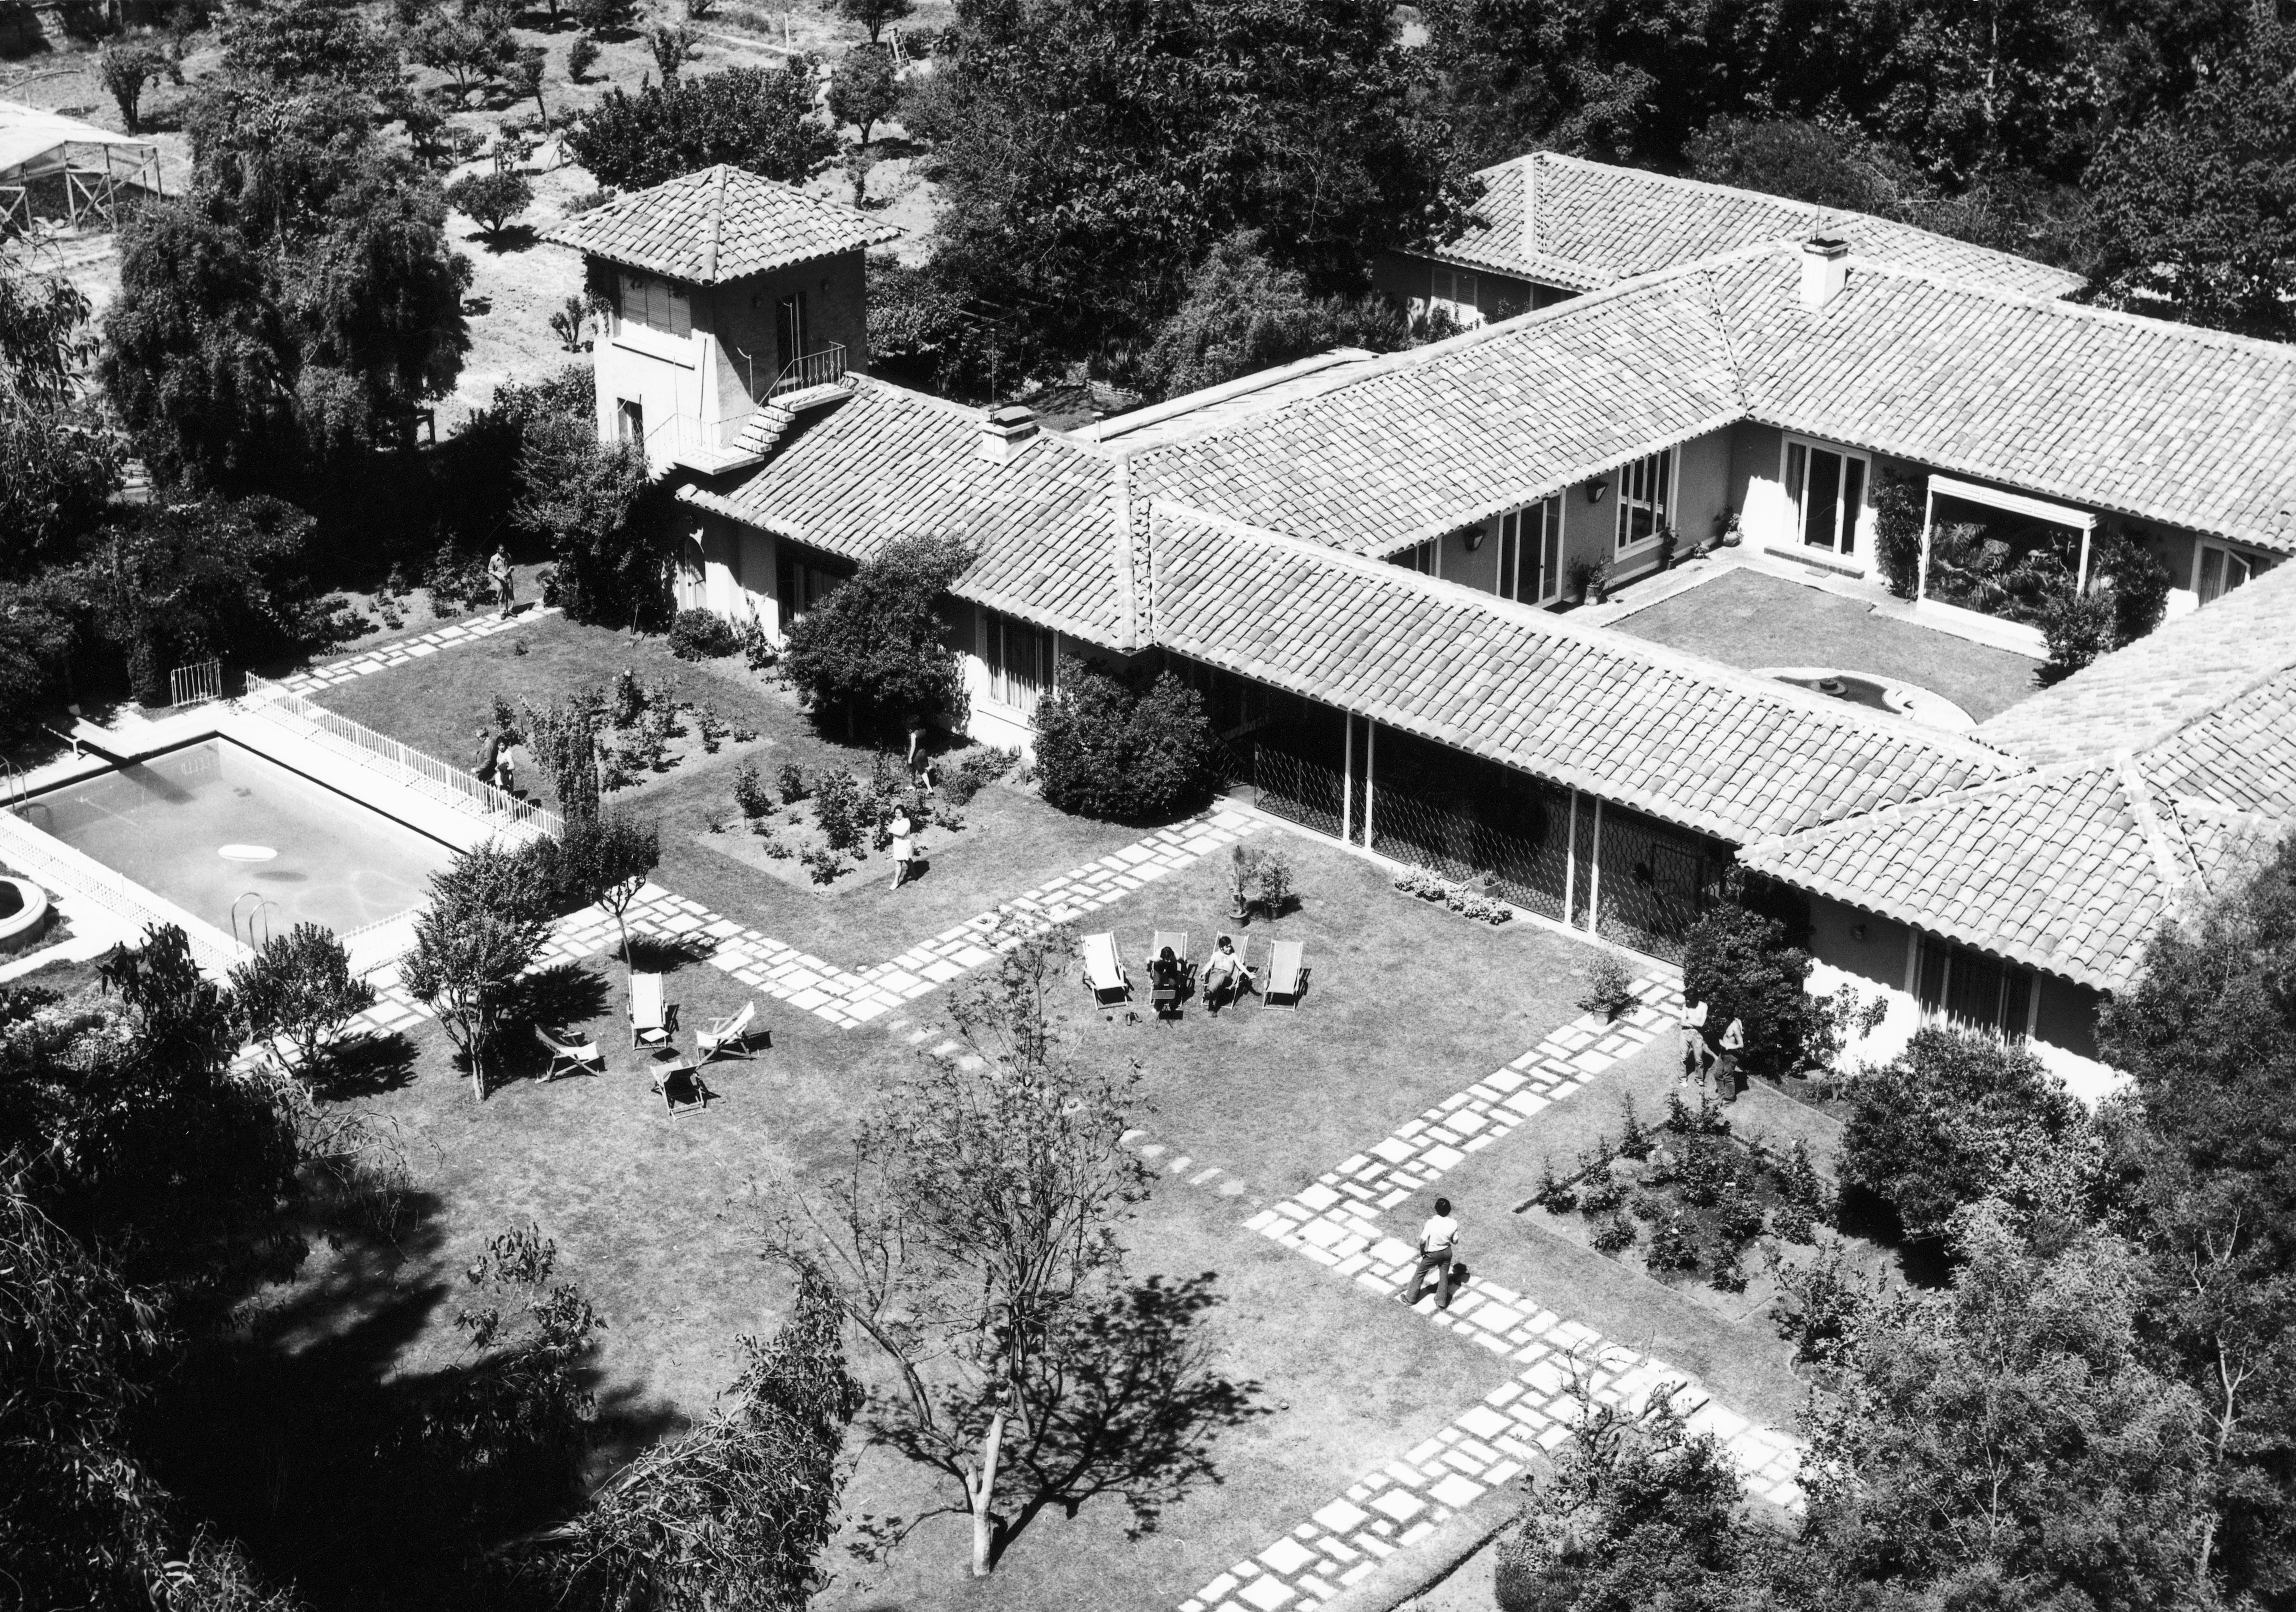

The ESO Guesthouse in Santiago from the air

The Guesthouse was bought in 1964 as a pied-a-terre in Santiago and served in the early years for both the administrative offices and for lodging visitors from Europe. In the early 1970s it was contemplated to sell the Guesthouse and incorporate its function for visitors into the Vitacura Headquarters building. The idea was not, however, pursued any further.

Credit: ESO